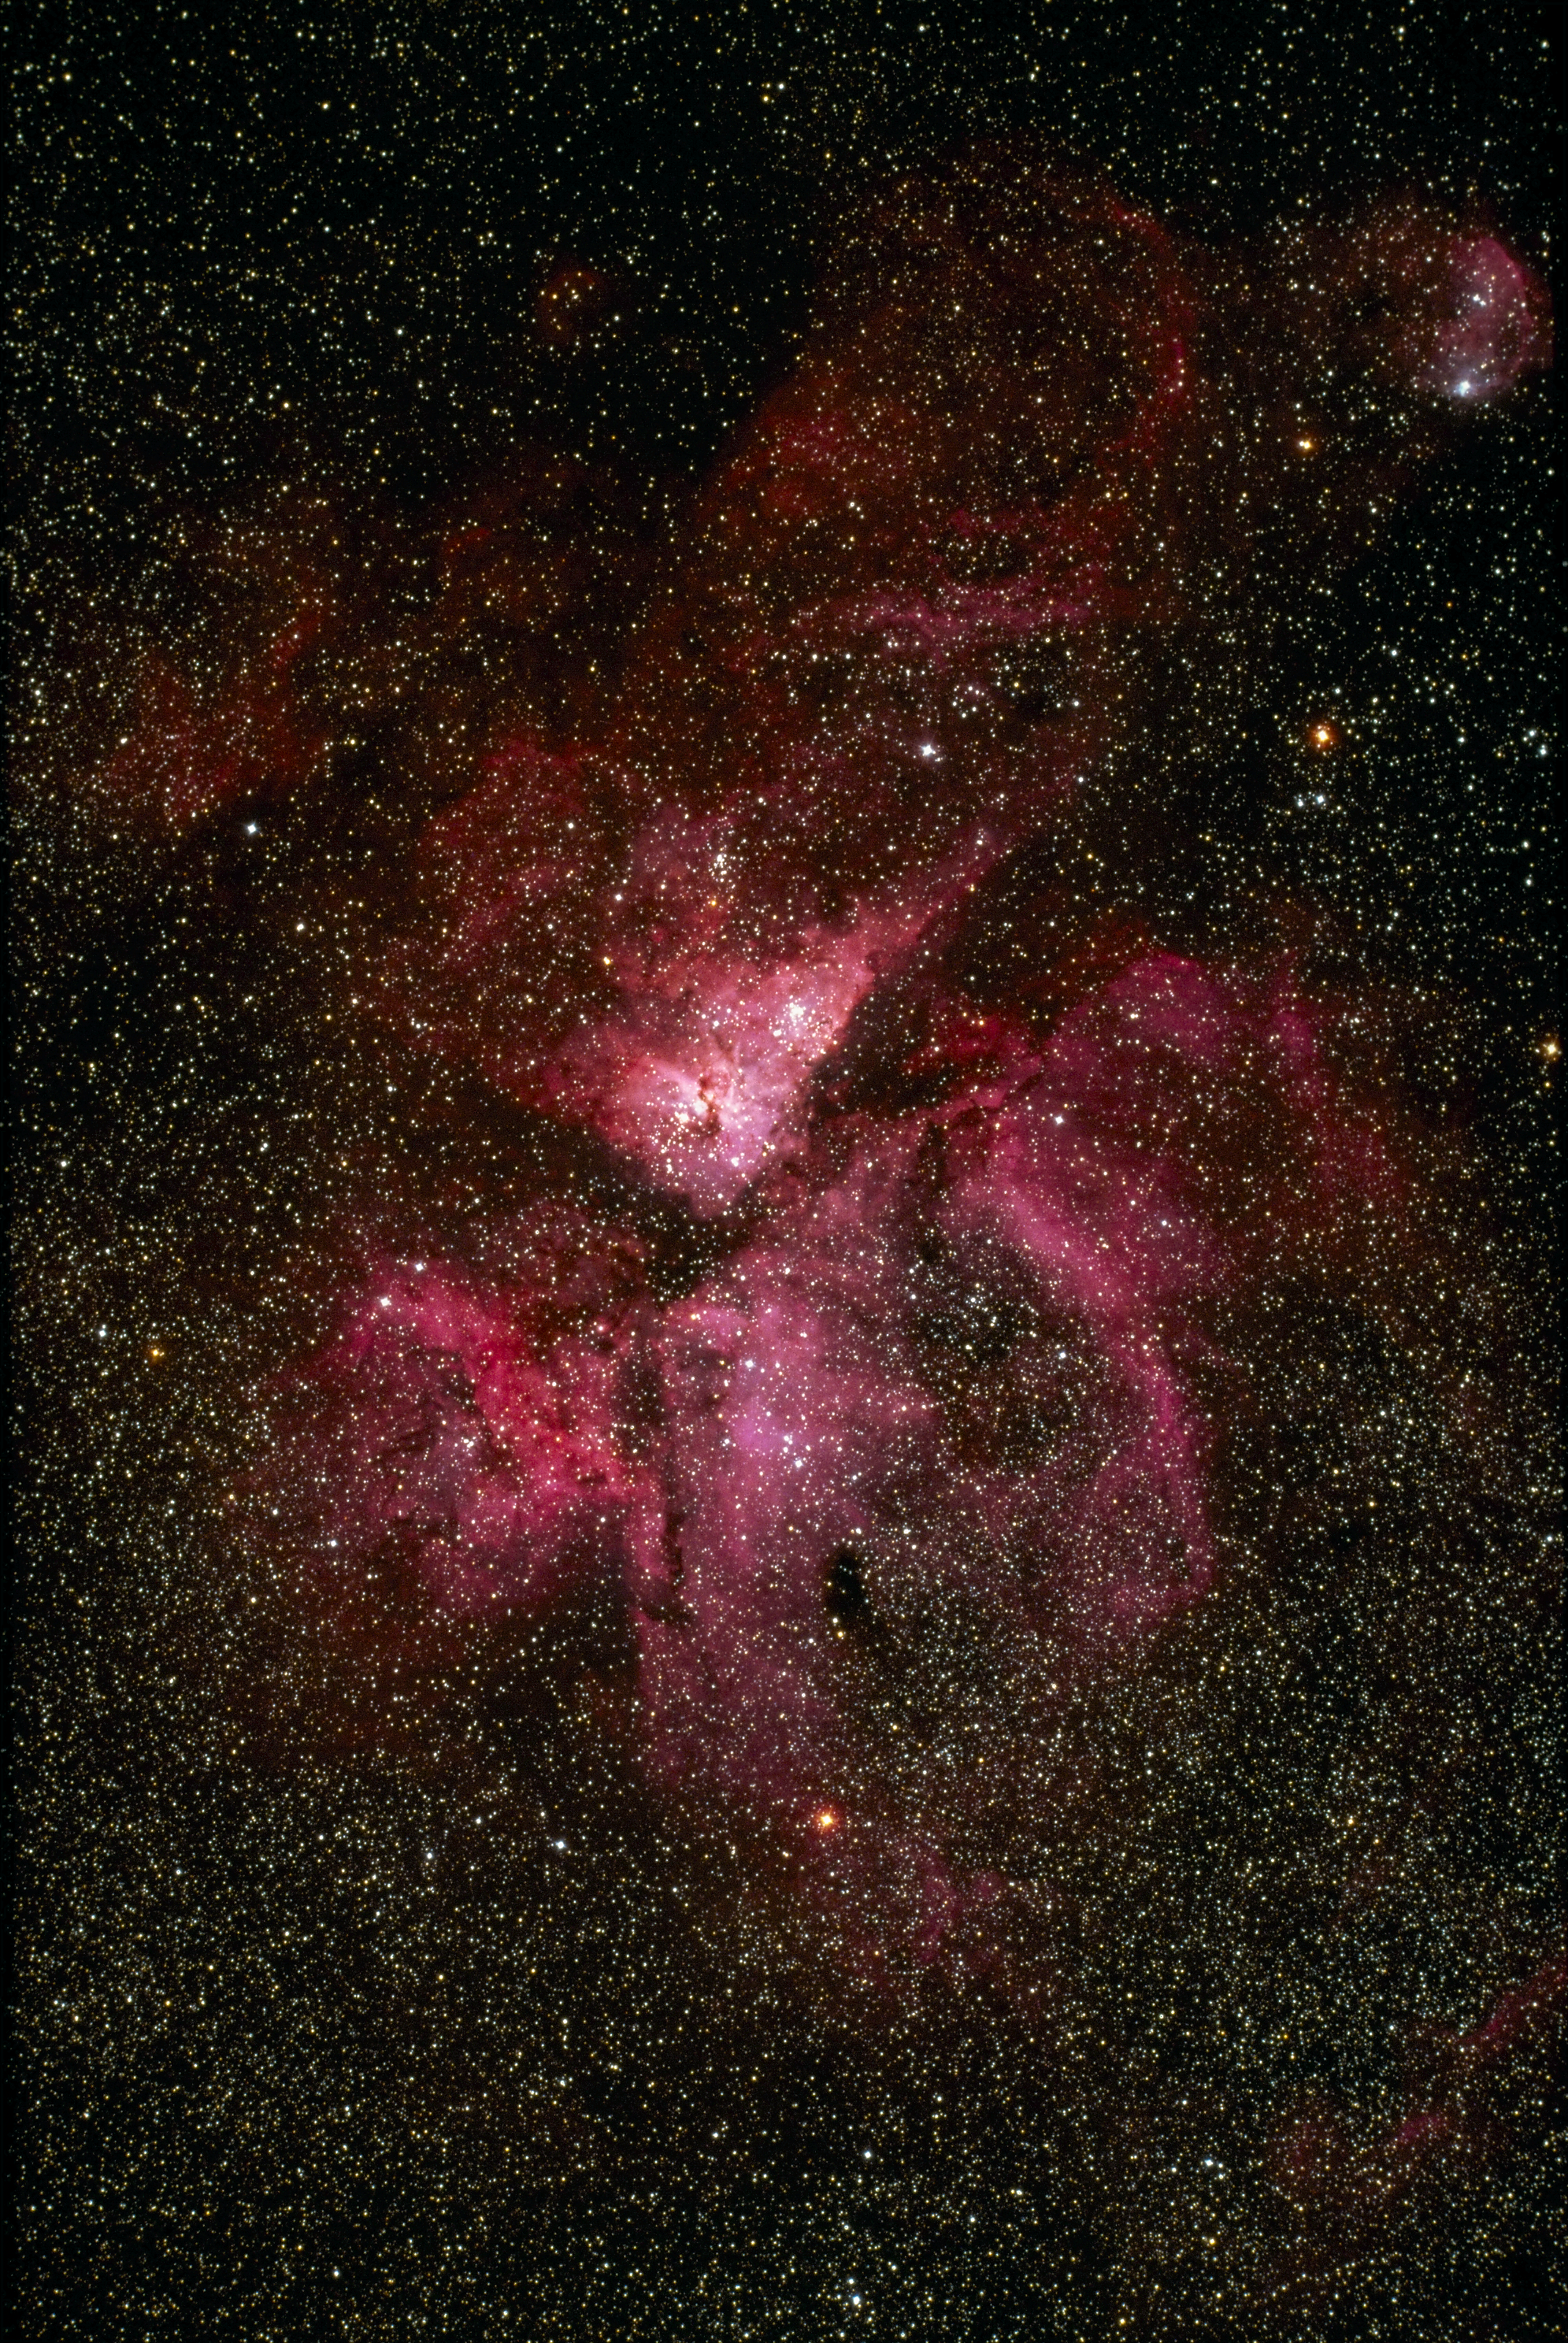

The Eta Carinae nebula, NGC 3372

The Eta Carinae nebula, NGC3372, also known as the Keyhole Nebula, as seen by the Curtis Schmidt telescope at the Cerro Tololo Interamerican Observatory in 1975. We also have an interesting narrow-band emission line image of this nebula. This gaseous bright nebula surrounds the peculiar variable star Eta Carinae, with overlying clouds of dark material, at a distance from Earth of about 9000 light-years. North is at the top.

Credit: NOIRLab/NSF/AURA